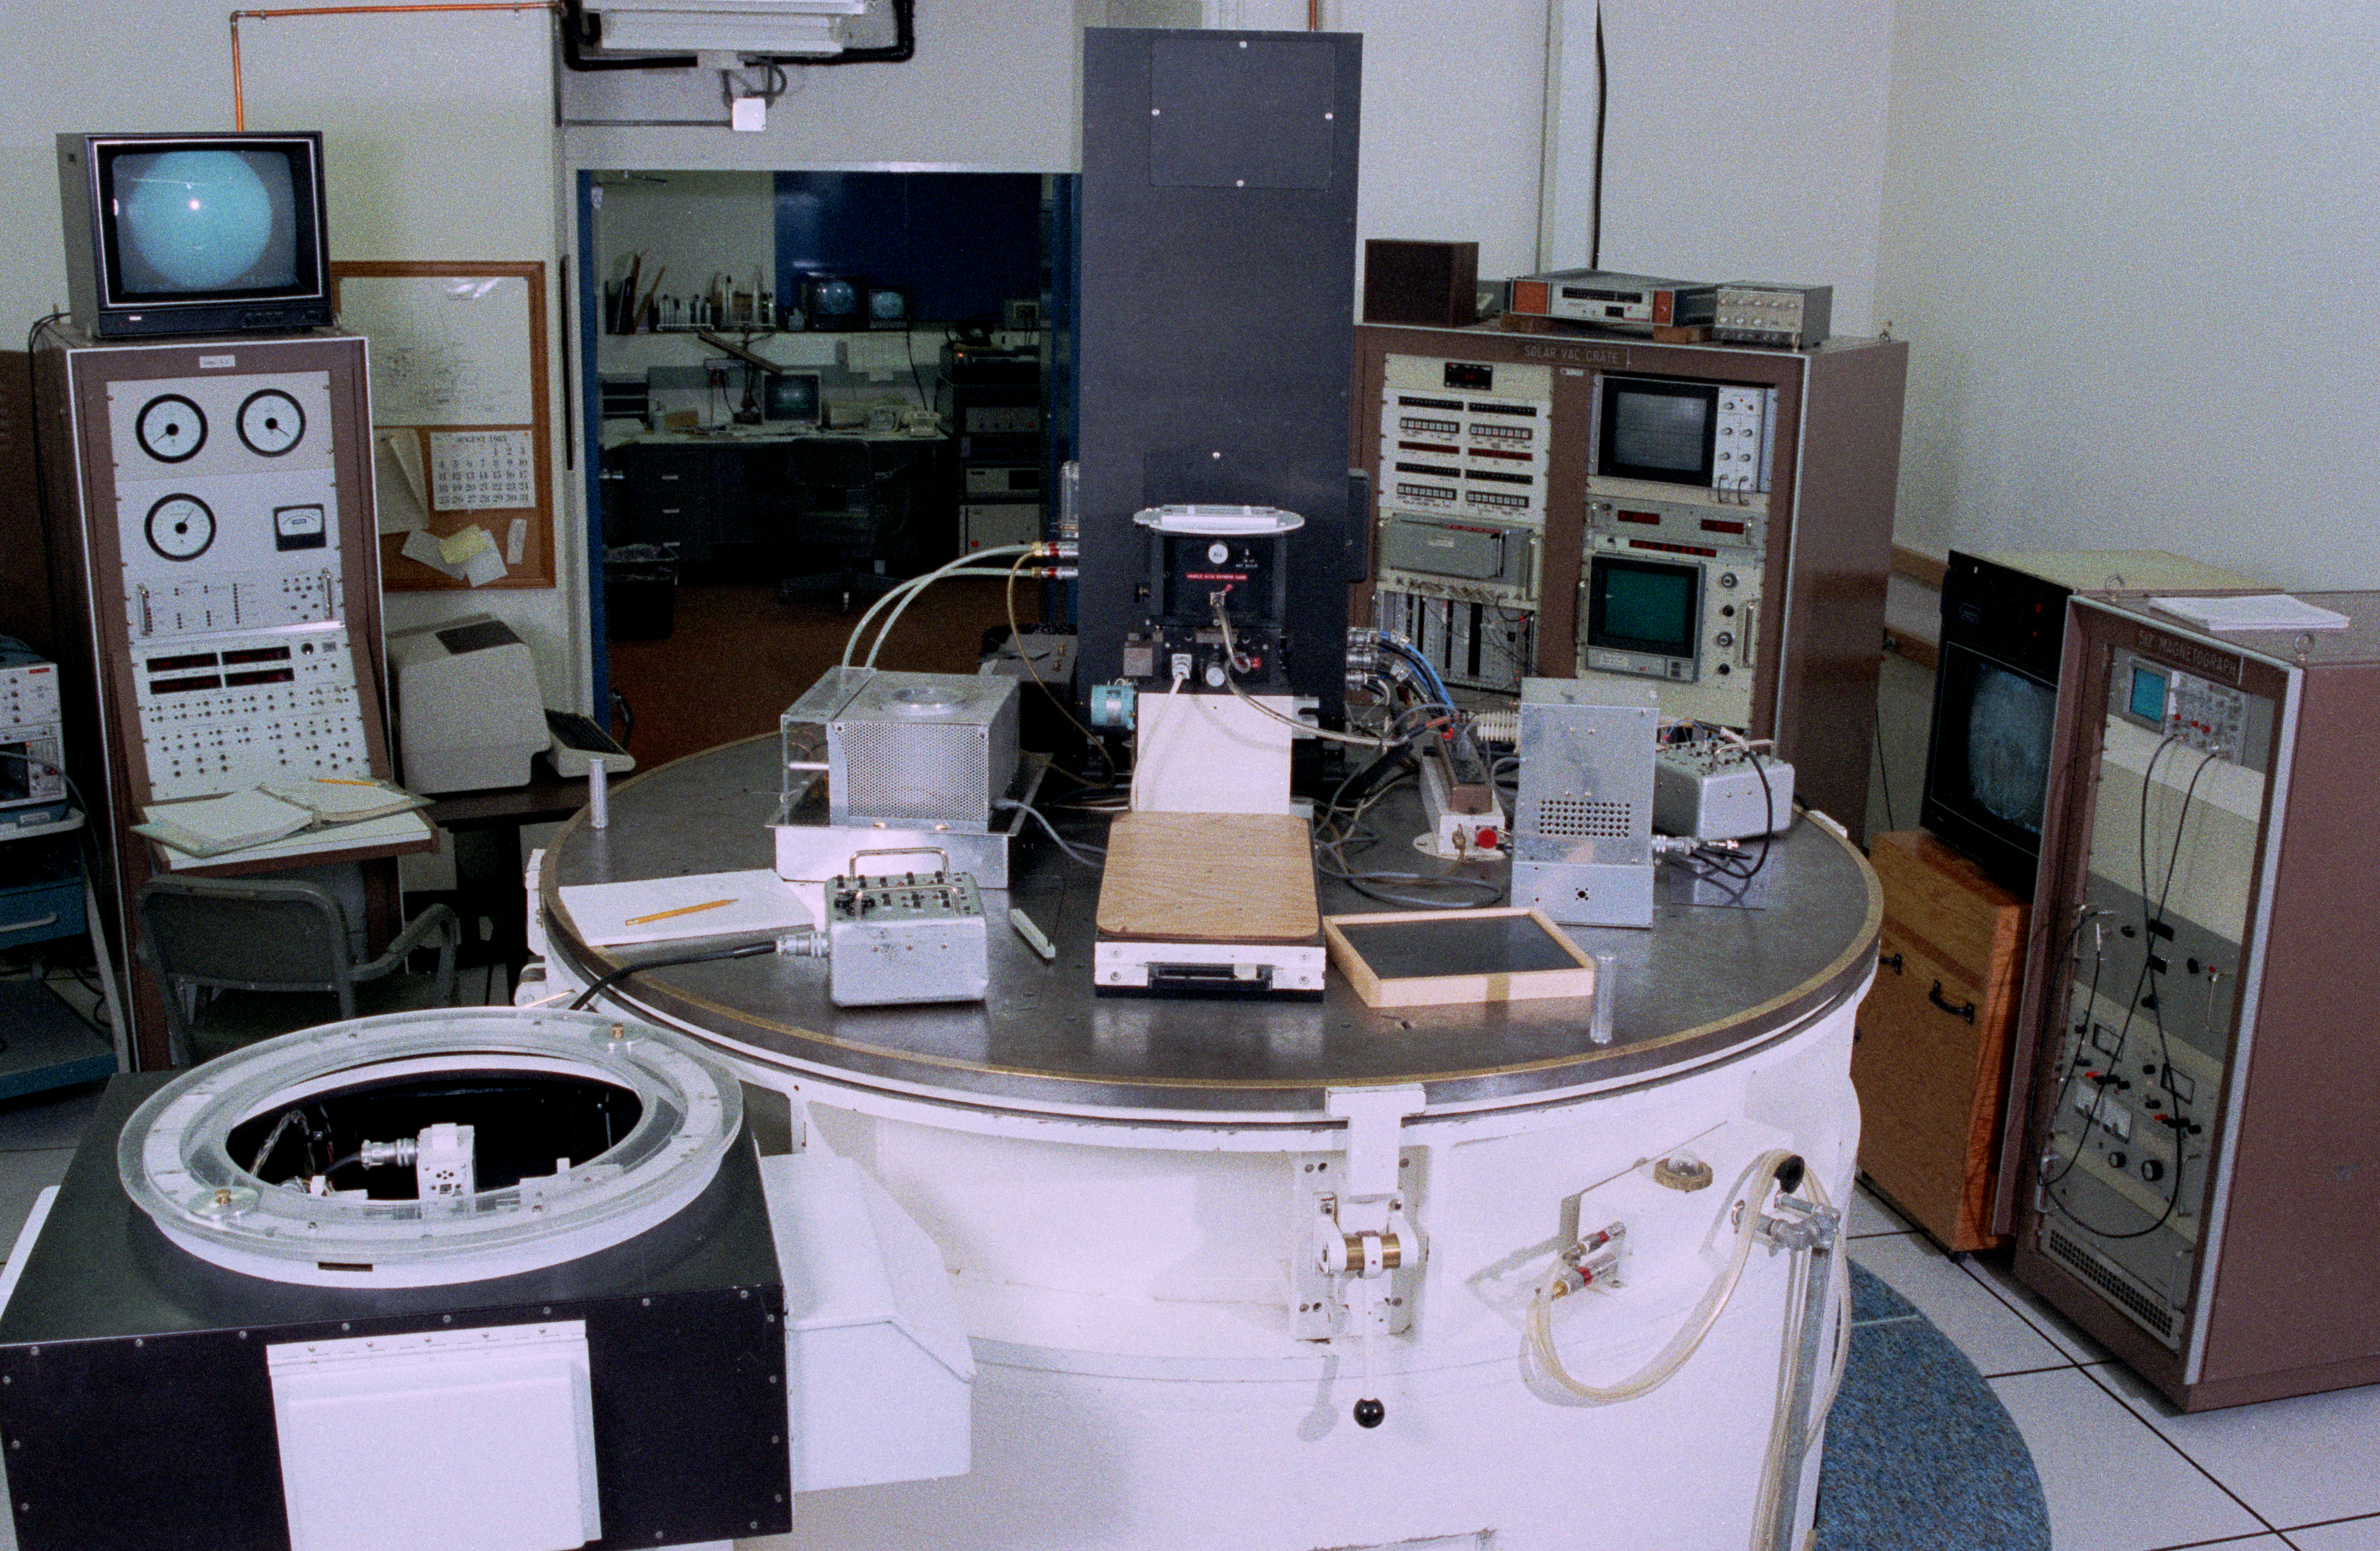

Solar Vacuum Telescope

Interior of the solar Kitt Peak Vacuum Telescope, taken in September 1985.

Credit: NOIRLab/NSF/AURA